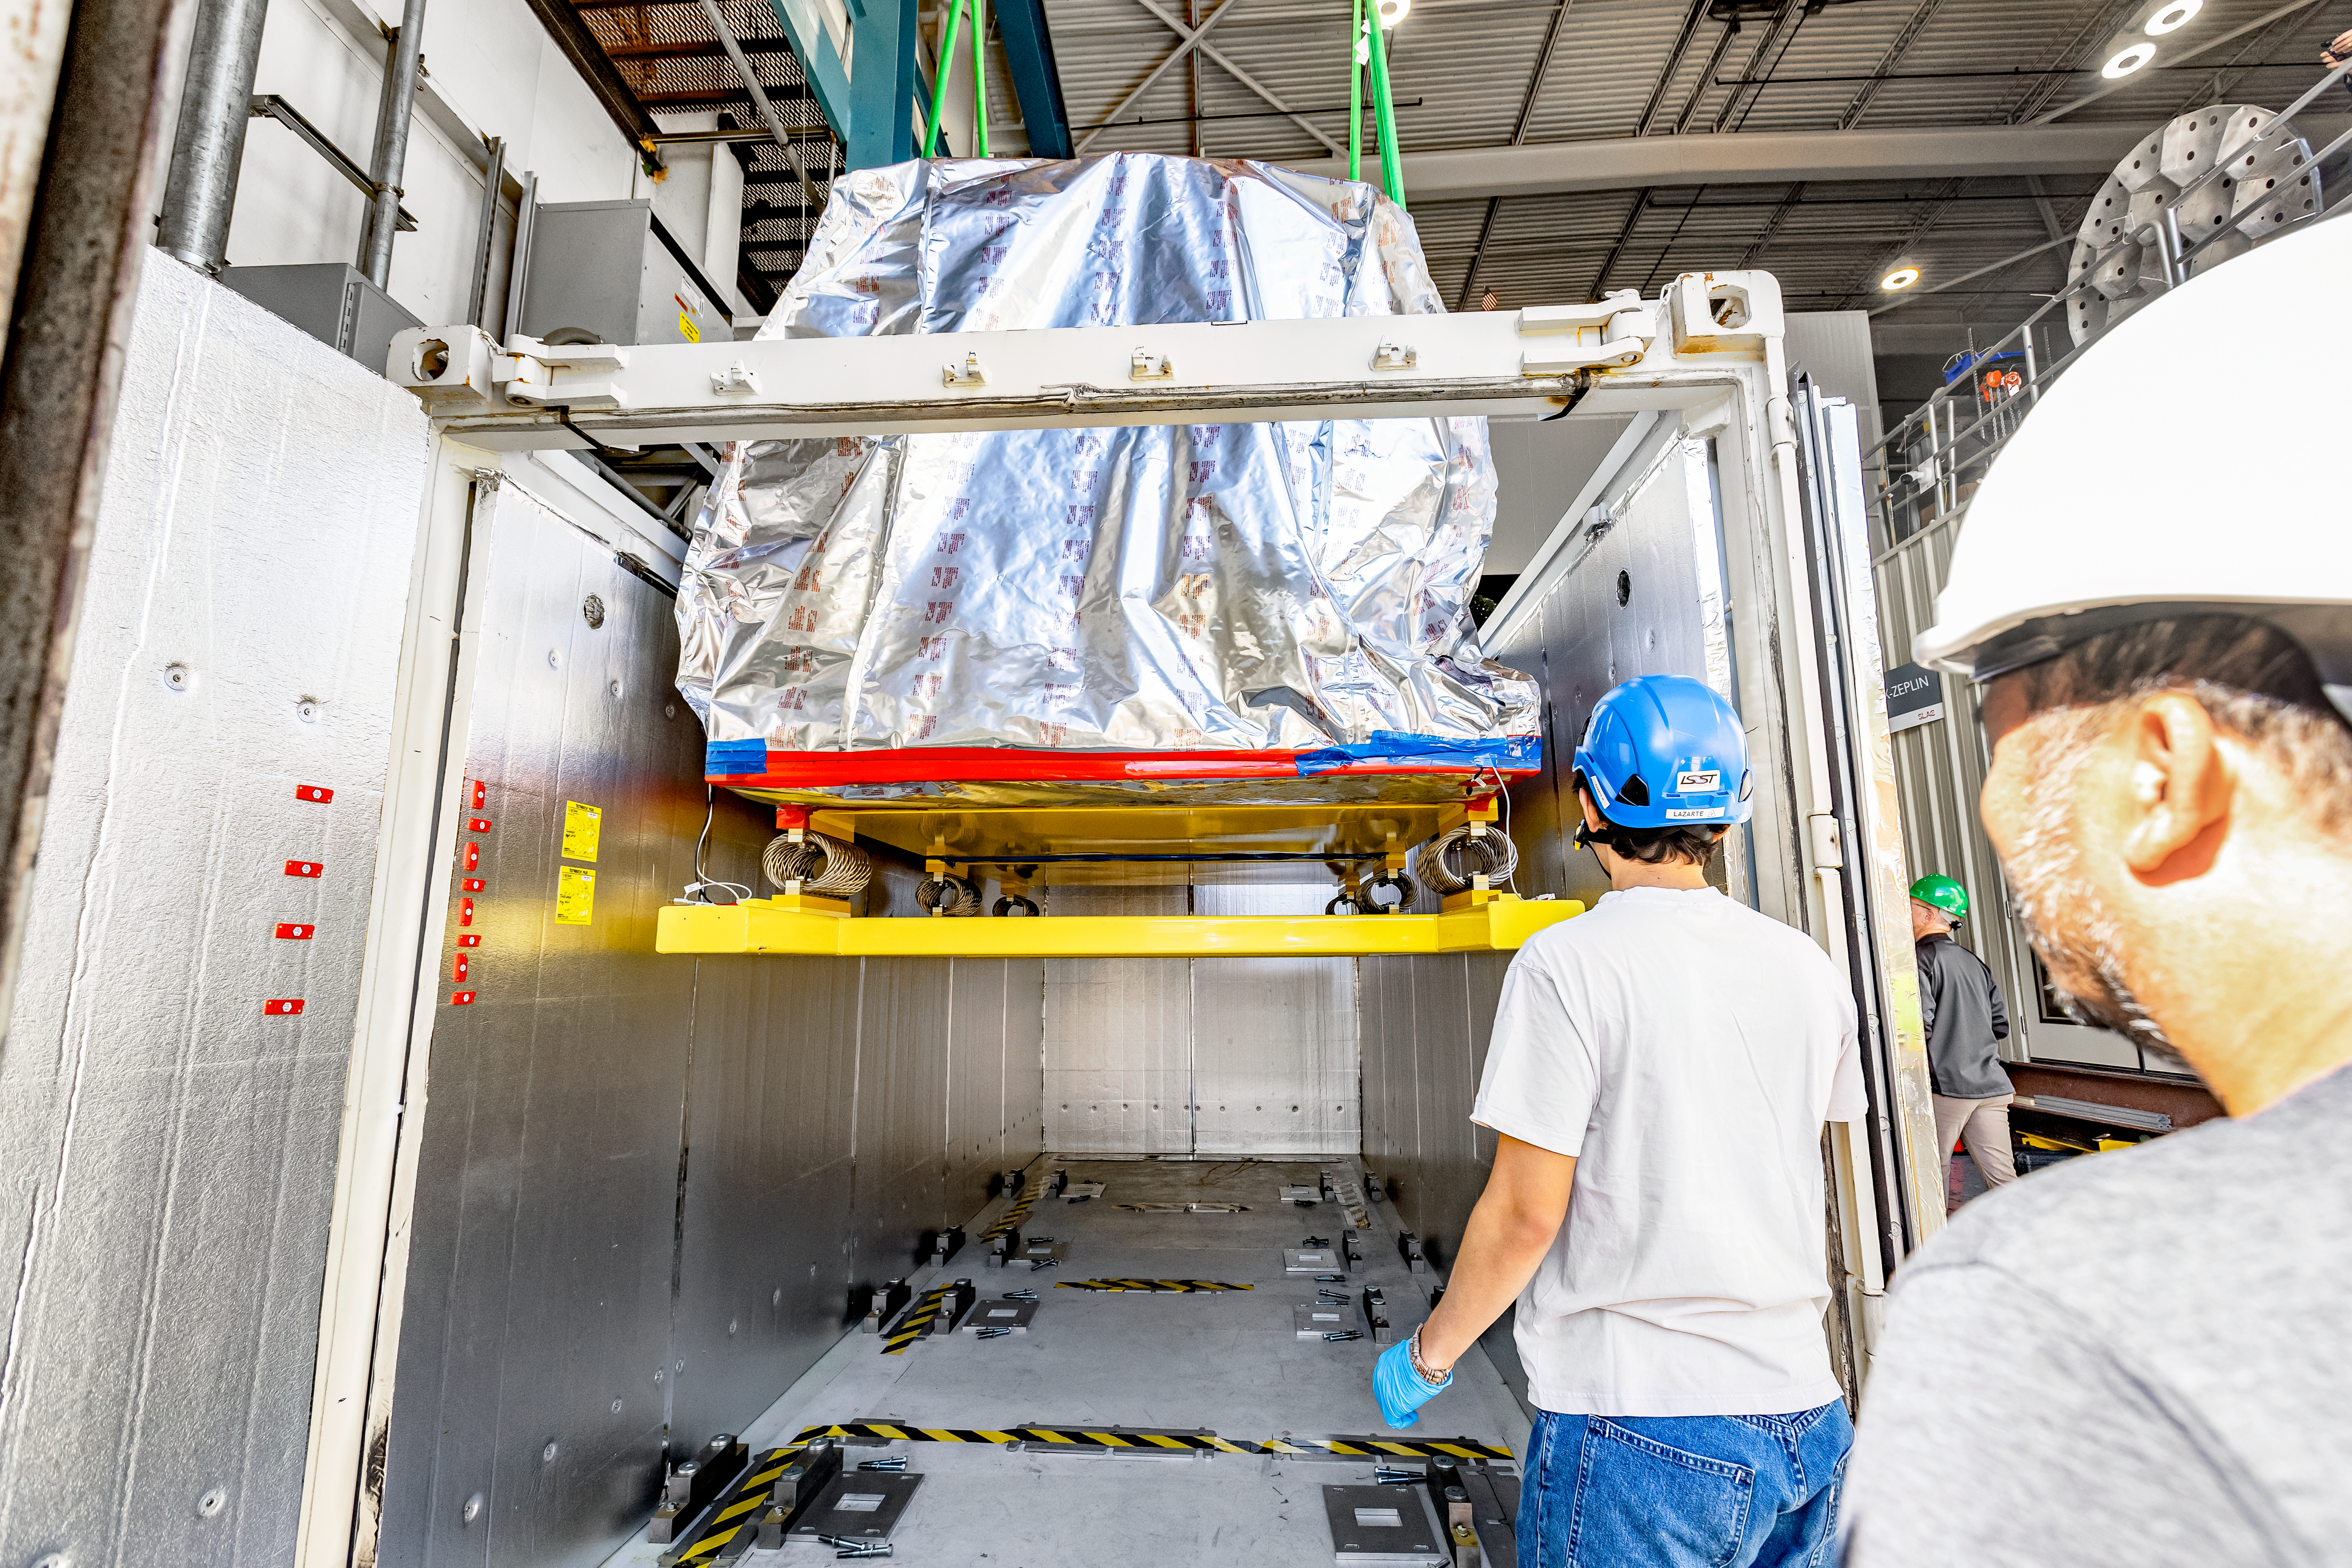

Loading the LSST Camera

El equipo de cámaras del LSST carga la cámara para el Observatorio Vera C. Rubin de la NSF-DOE en su contenedor de envío el 26 de abril de 2024.

Credit: Jacqueline Ramseyer Orrell/Laboratorio Nacional de Aceleradores SLAC